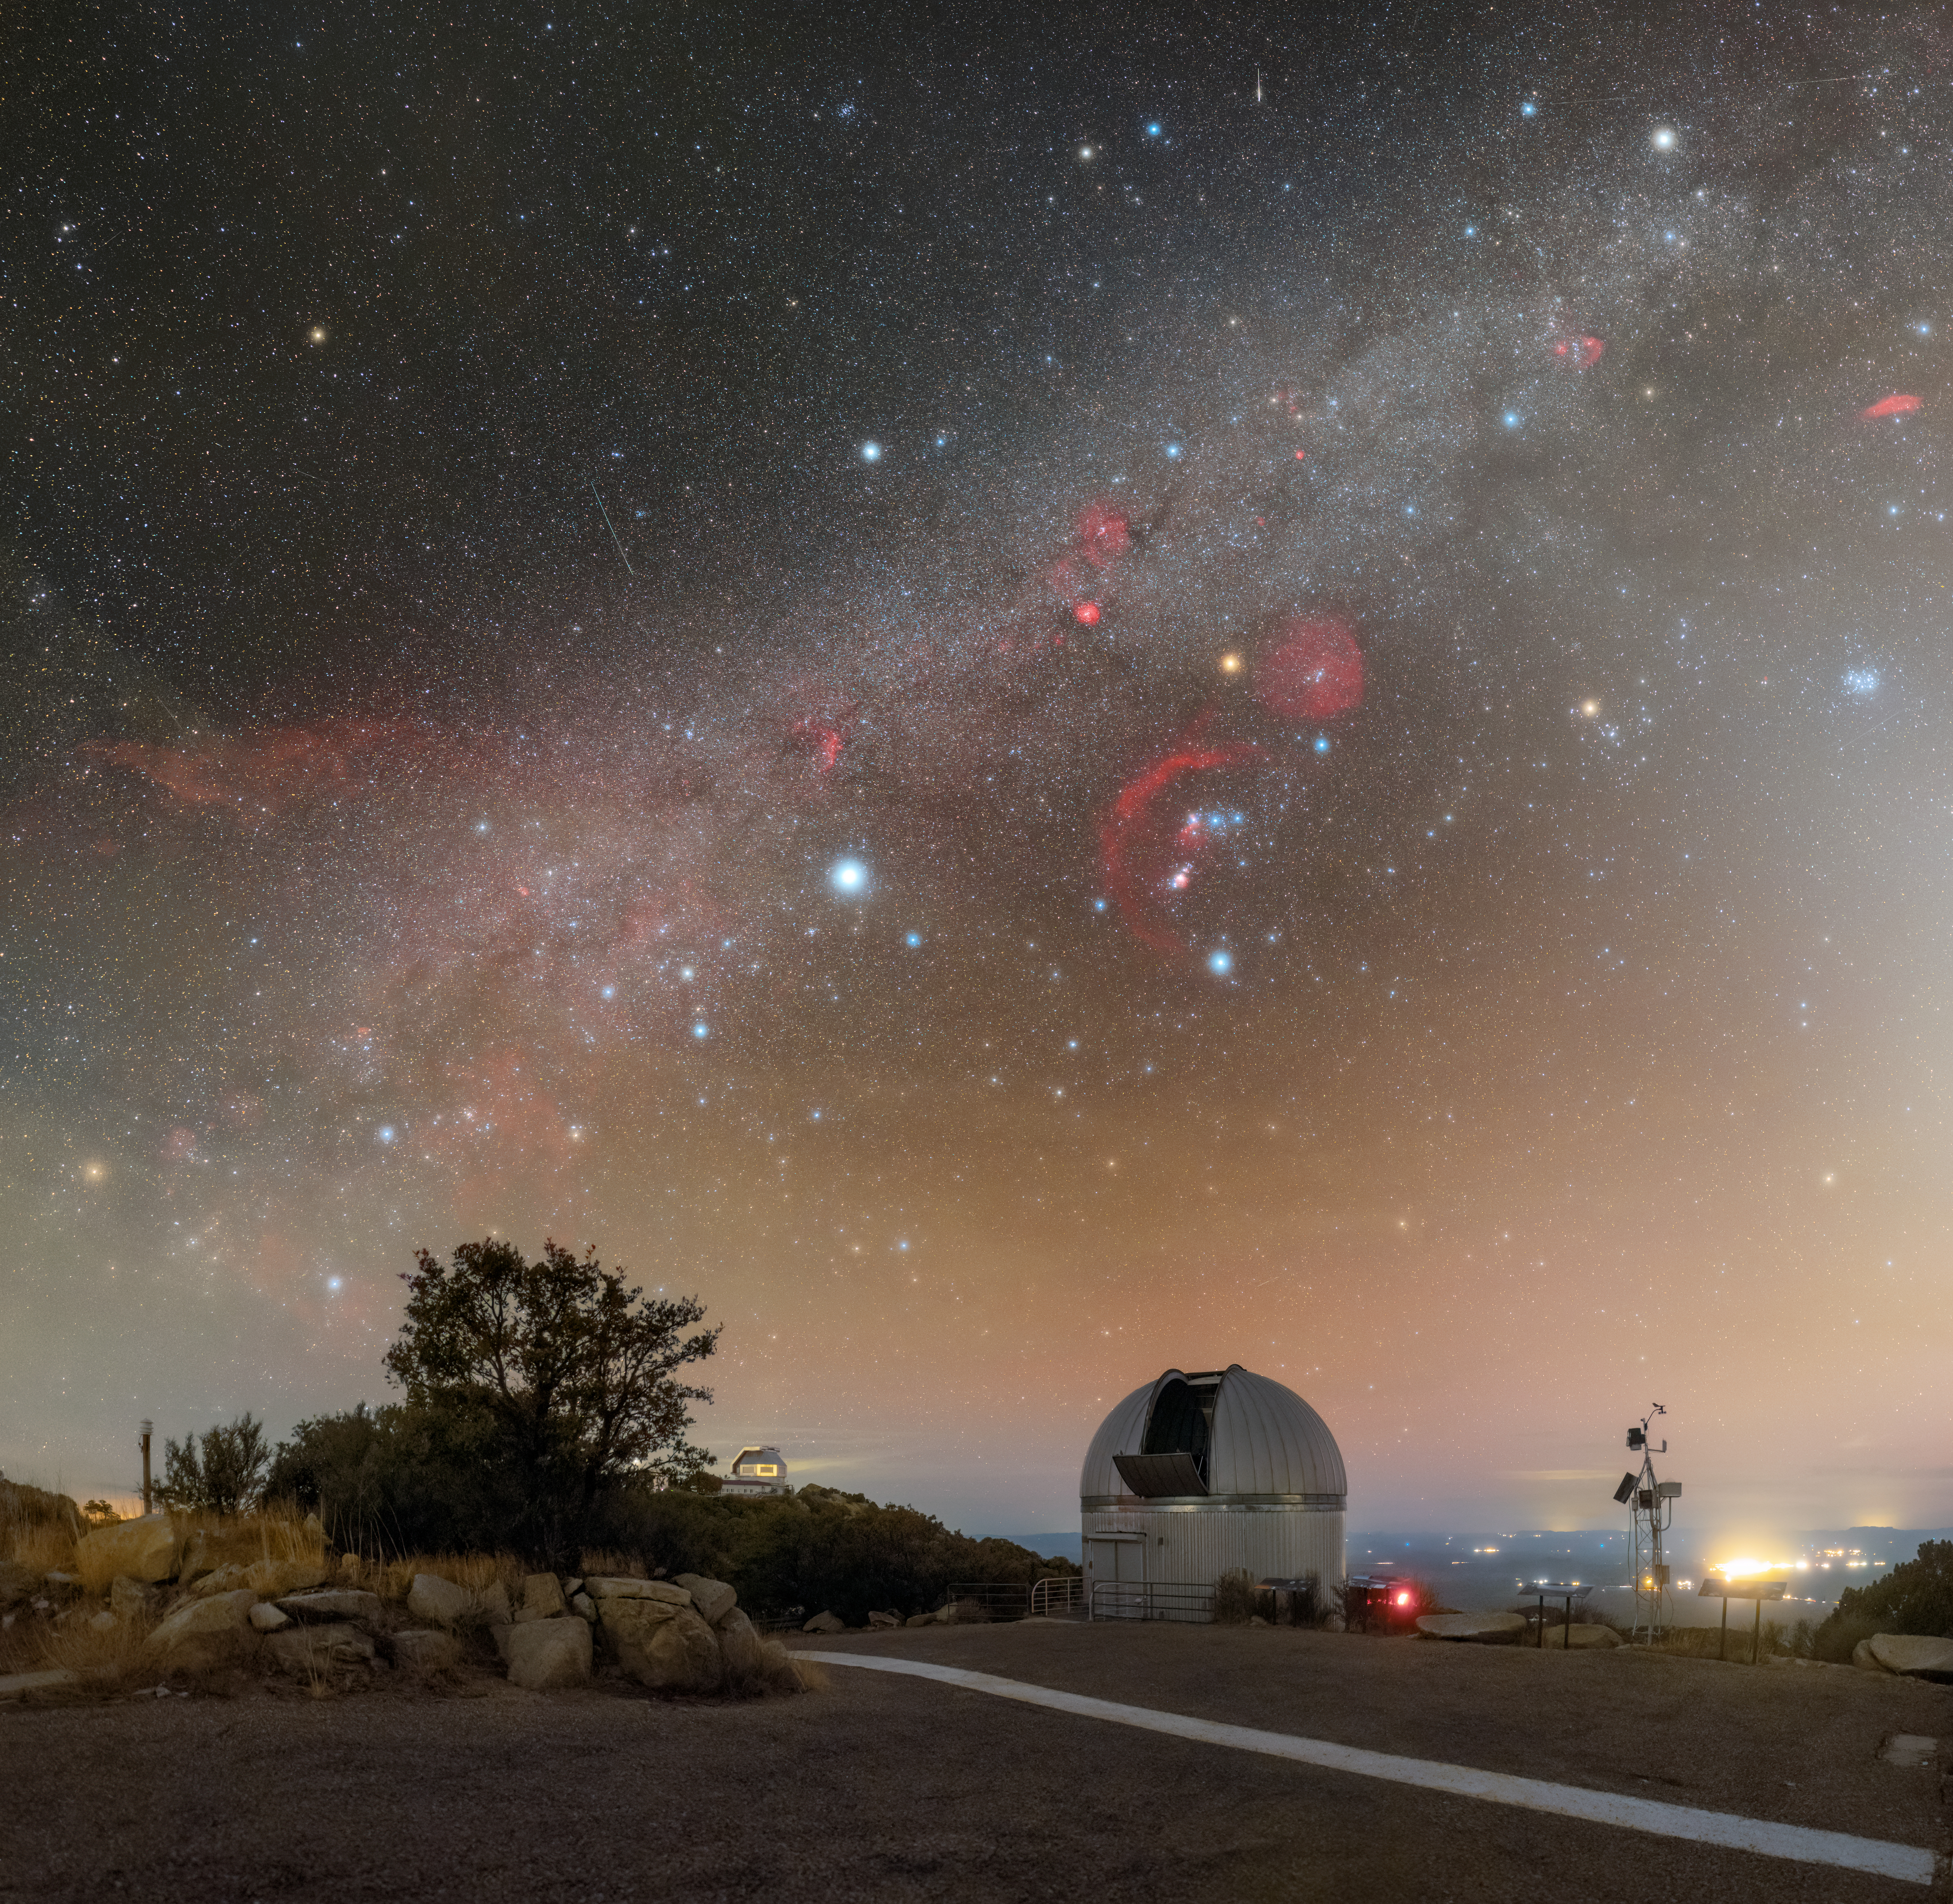

Renewal and Discovery at Kitt Peak

Arizona’s night skies are perfect for stargazing, thanks to infrequent clouds, high elevation, and strict light pollution controls. This breathtaking shot shows the Milky Way above U.S. National Science Foundation Kitt Peak National Observatory (KPNO), a Program of NSF NOIRLab. KPNO is the largest assembly of optical instruments in the northern hemisphere and is a leading site for astronomical research. To the right is the 0.9-meter SARA Kitt Peak Telescope and in the left in the distance is the WIYN 3.5-meter Telescope. This image is a close-up of a panorama image of more telescopes at KPNO and a fulldome image.

This photo was taken during the NOIRLab 2022 Photo Expedition to all the NOIRLab sites. Petr Horálek, the photographer, is a NOIRLab Audiovisual Ambassador.

Credit: CTIO/NOIRLab/NSF/AURA/P. Horálek (Institute of Physics in Opava)